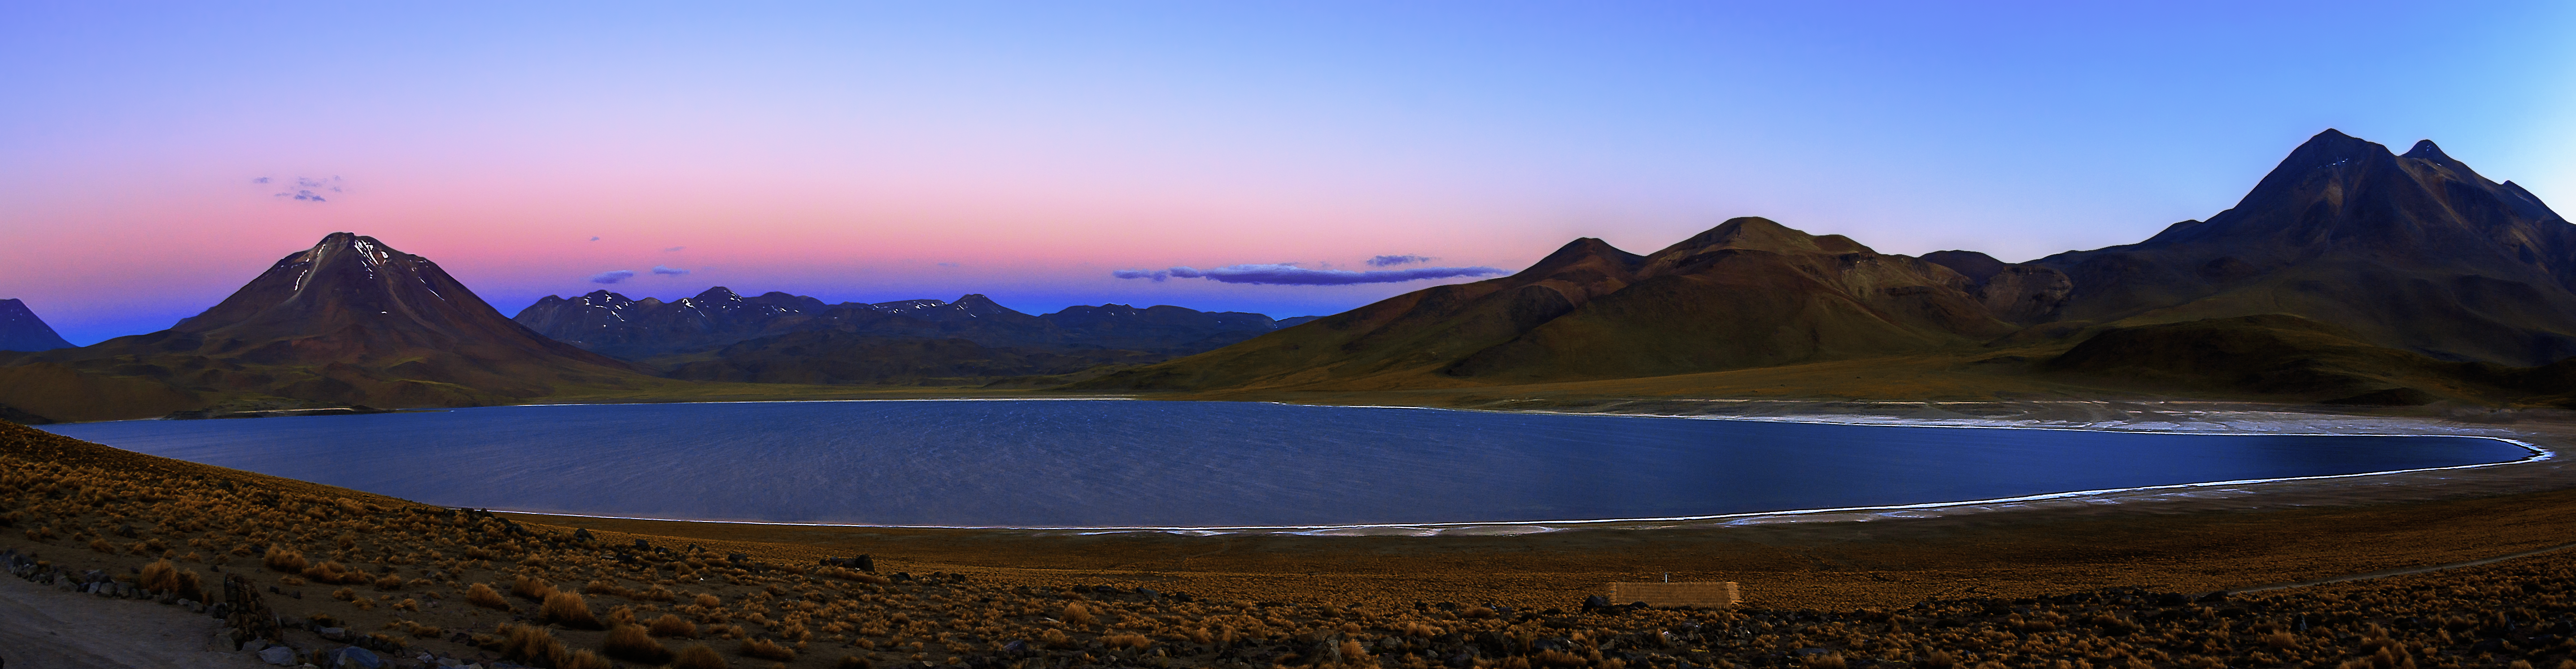

Panorama of a beautiful habitat in the desert

Laguna Miscanti is situated high in the Chilean Atacama Desert, close to the border to Argentina. Located about 100 kilometers south of the city San Pedro, visitors pass by this beautiful lake when driving on the Routa 23 to Argentina.

The lake is 4140 metres above sea level and close to the volcano Miscanti. The water of the lakes comes from the groundwater of the surrounding mountains. Laguna Miscanti is an important habitat for flamingos and the Tagua Cornuda ducks.

Credit: A. Duro/ESO